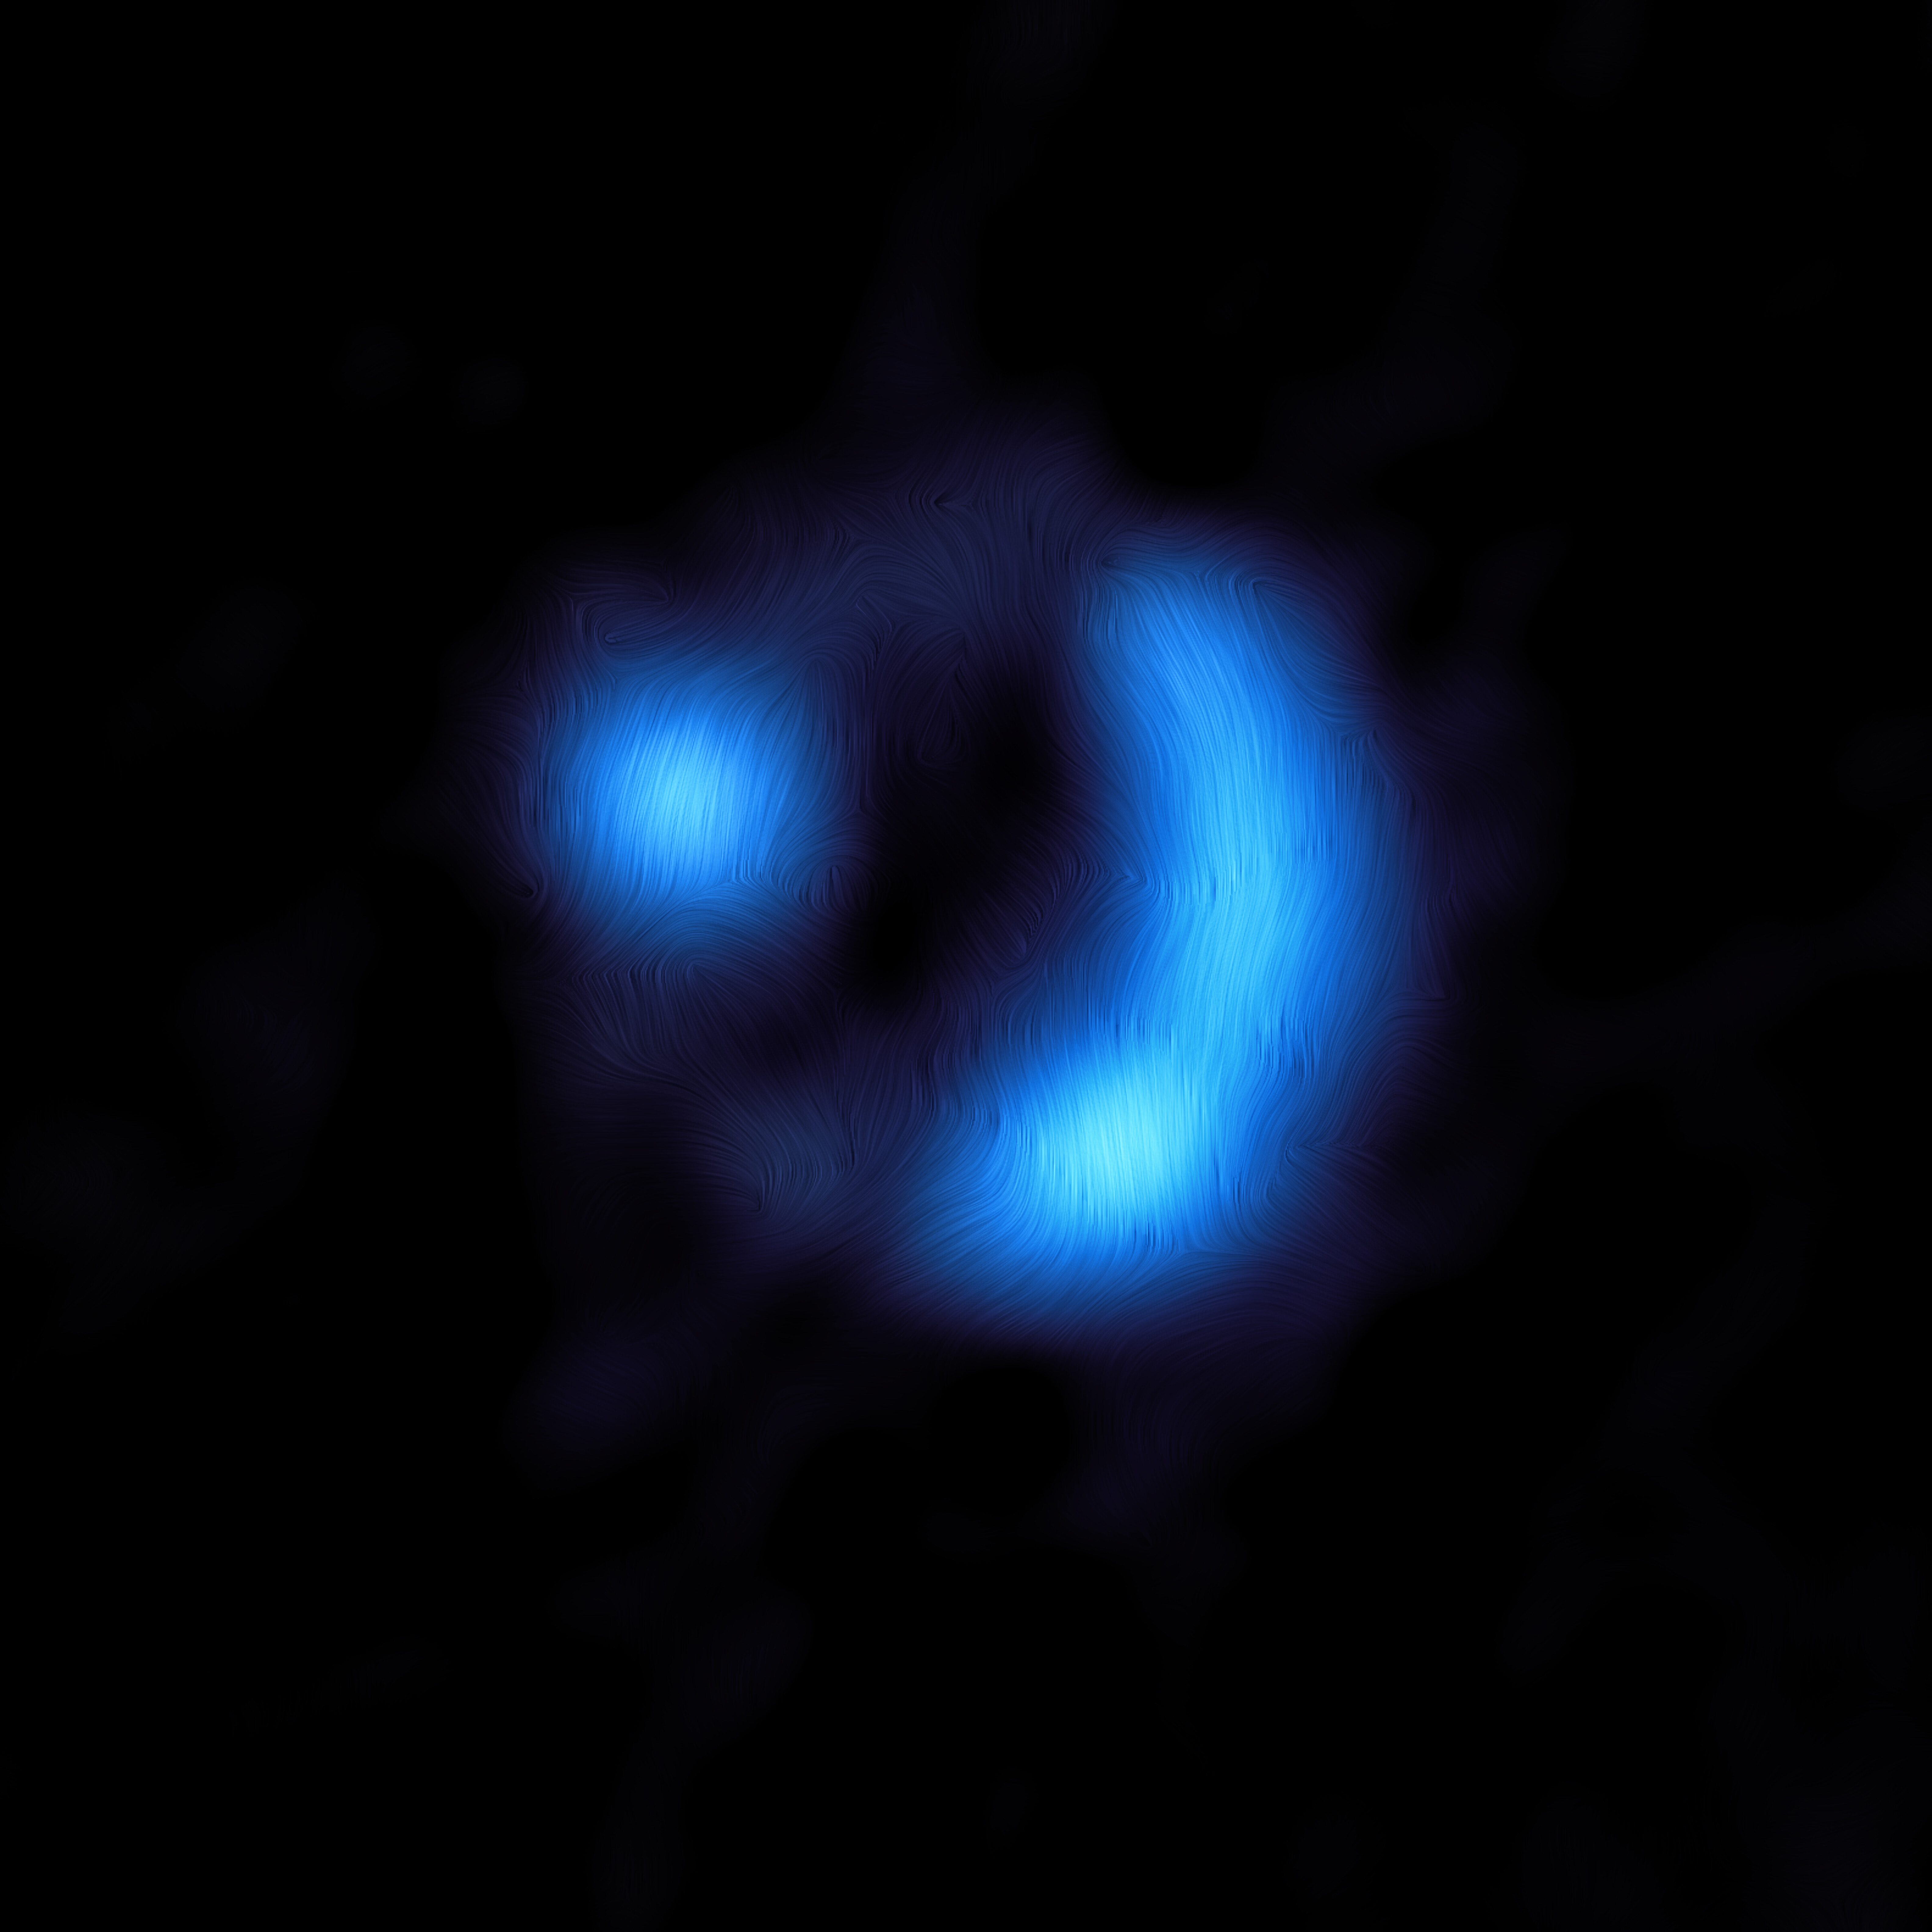

ALMA view of the 9io9 galaxy

This image shows the orientation of the magnetic field in the distant 9io9 galaxy, seen here when the Universe was only 20% of its current age — the furthest ever detection of a galaxy’s magnetic field. The observations were done with the Atacama Large Millimeter/submillimeter Array (ALMA), in which ESO is a partner. Dust grains within 9io9 are somewhat aligned with the galaxy’s magnetic field, and due to this they emit polarised light, meaning that light waves oscillate along a preferred direction rather than randomly. ALMA detected this polarisation signal, from which astronomers could work out the orientation of the magnetic field, shown here as curved lines overlaid on the ALMA image. The polarised light signal emitted by the magnetically aligned dust in 9io9 was extremely faint, representing just one percent of the total brightness of the galaxy, so astronomers used a clever trick of nature to help them obtain this result. The team was helped by the fact that 9io9, although very distant from us, had been magnified via a process known as gravitational lensing. This occurs when light from a distant galaxy, in this case 9io9, appears brighter and distorted as it is bent by the gravity of a very large object in the foreground.

Credit: ALMA (ESO/NAOJ/NRAO)/J. Geach et al